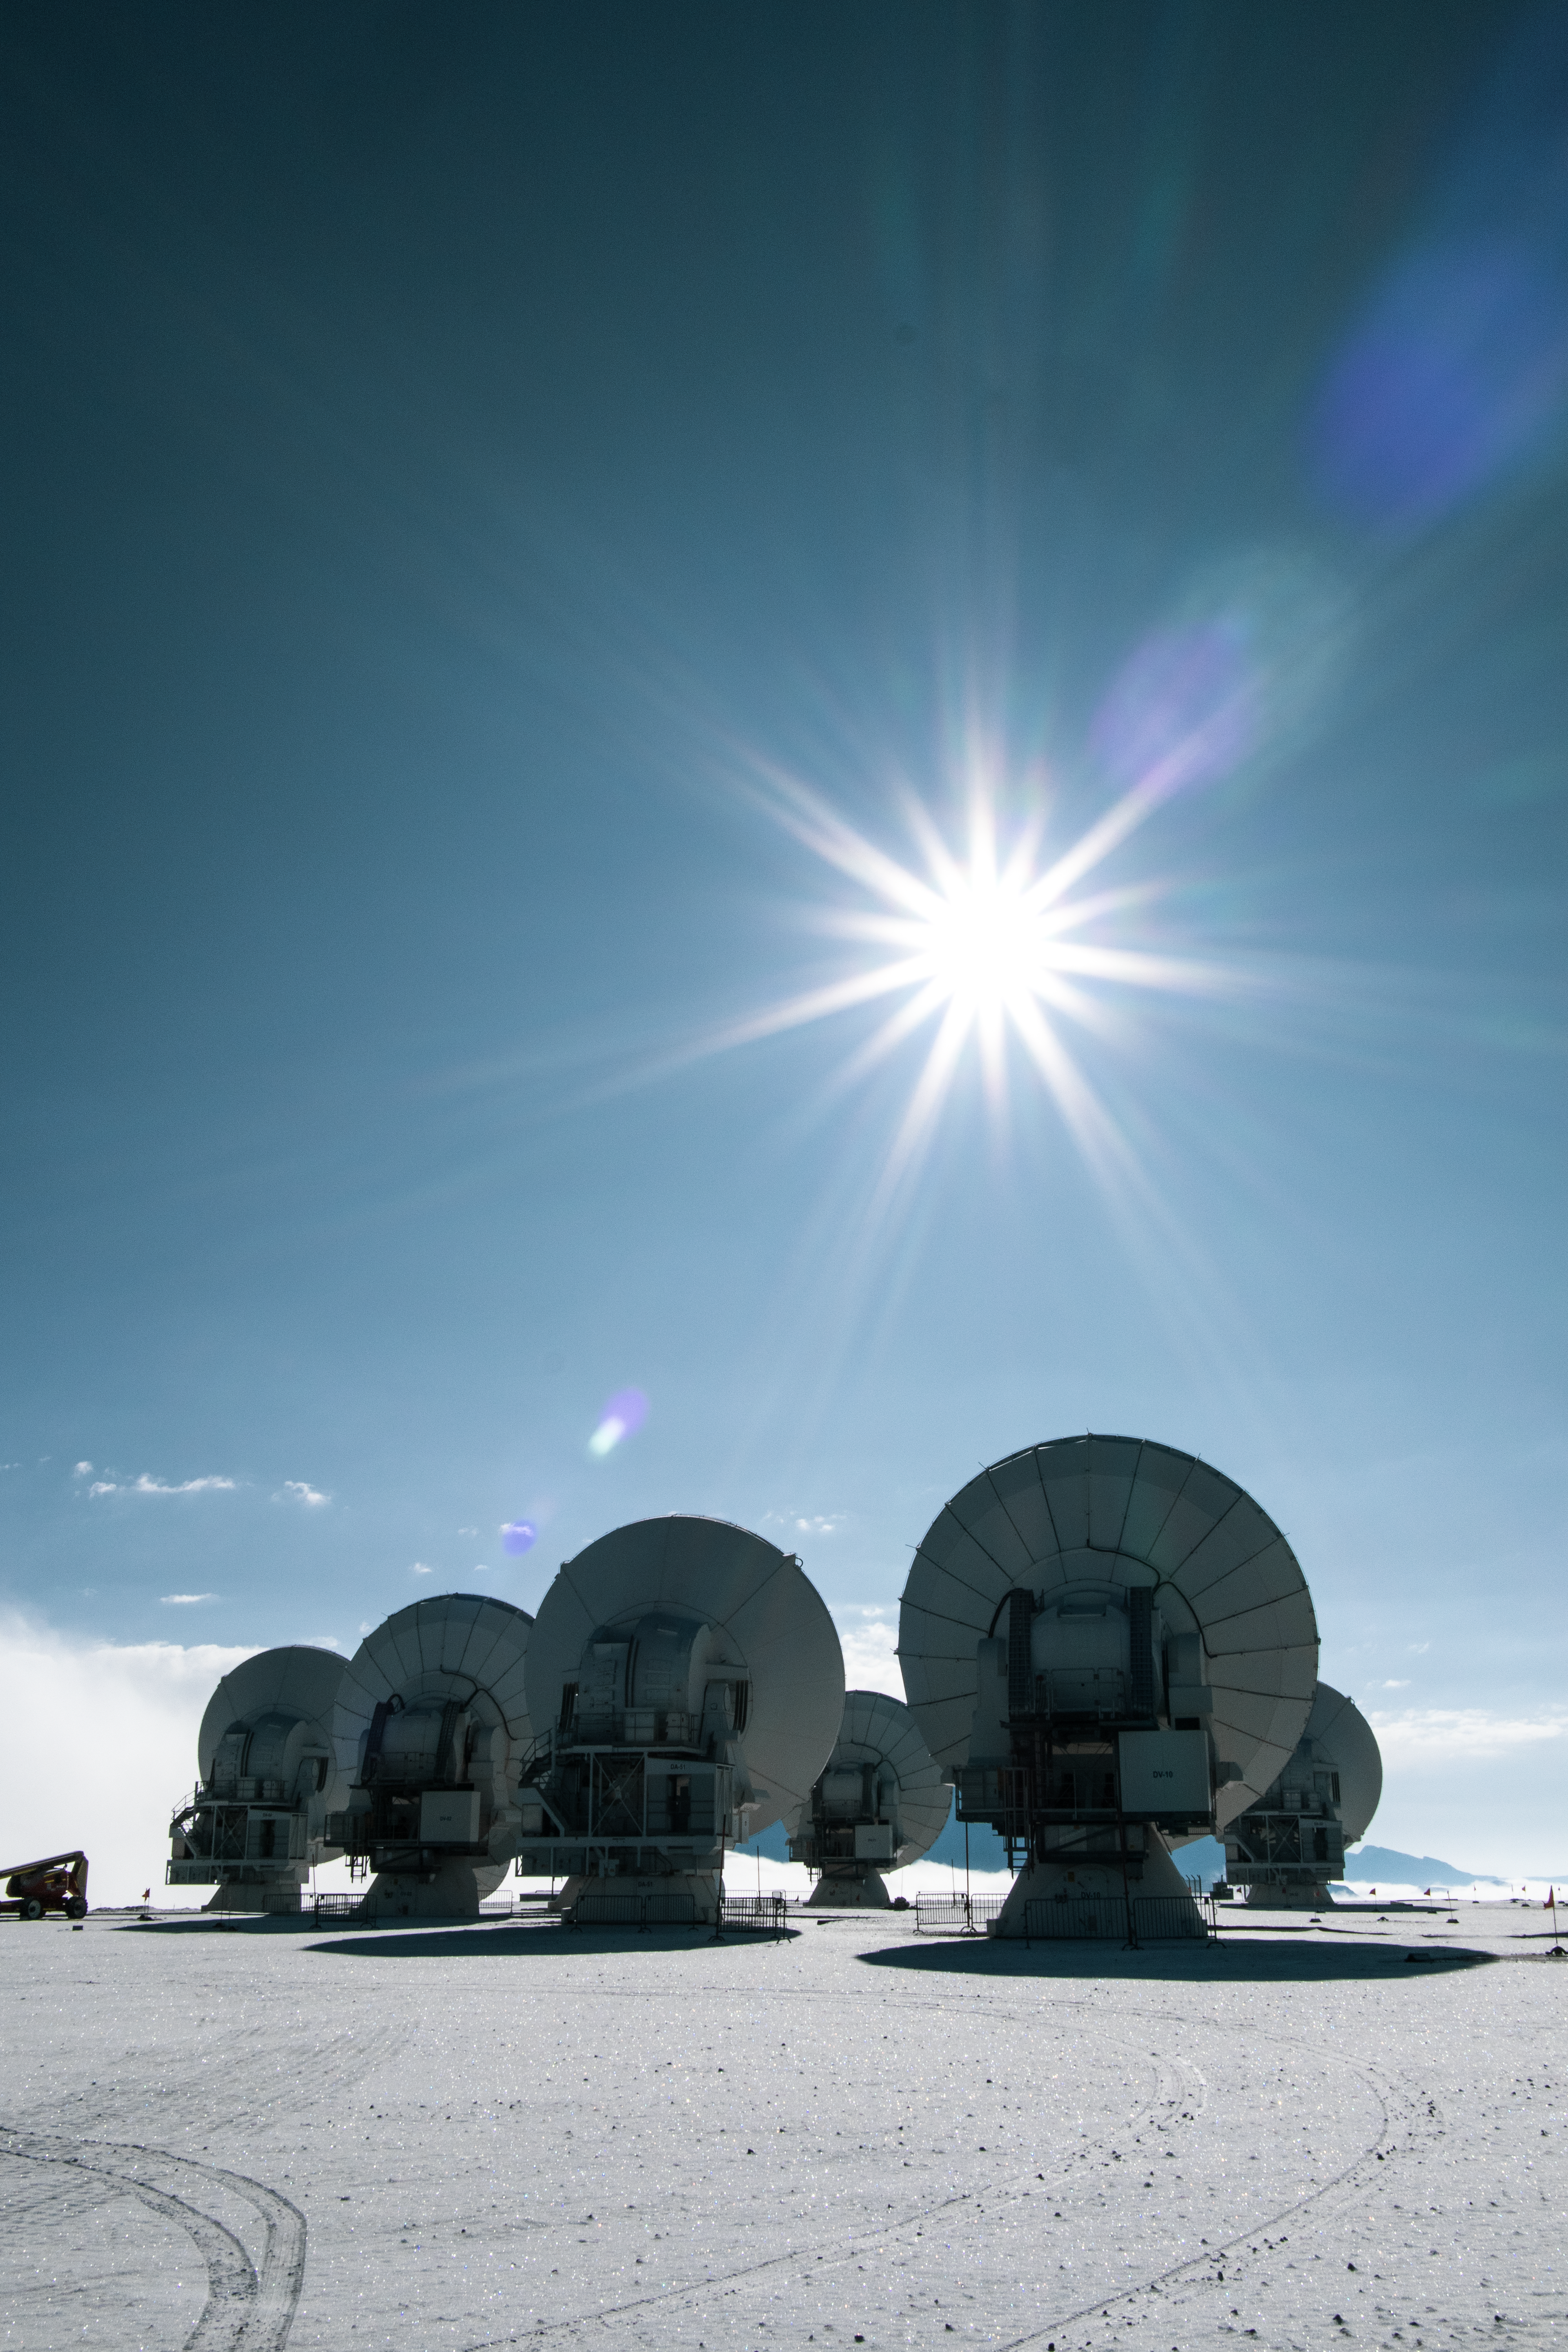

Warming up in the Sun

This picture of the week shows six of ALMA’s sixty-six antennas, located on the Chajnantor Plateau in the Chilean Atacama desert. But why are they pointed at the Sun? This photograph was taken in March 2023 after a snowfall, and some snow had accumulated on the antennas. Aiming them at the Sun helps to thaw the snow.

The Atacama Large Millimetre/submillimetre Array (ALMA) observes radiation from the coldest objects in the Universe. By observing this light, emitted often by the vast, frigid gas clouds out of which stars and galaxies form, ALMA is able to see the Universe in its earliest eras and aims to uncover our cosmic origins.

ALMA is operated by ESO together with international partners.

Credit: S. Otarola/ESO